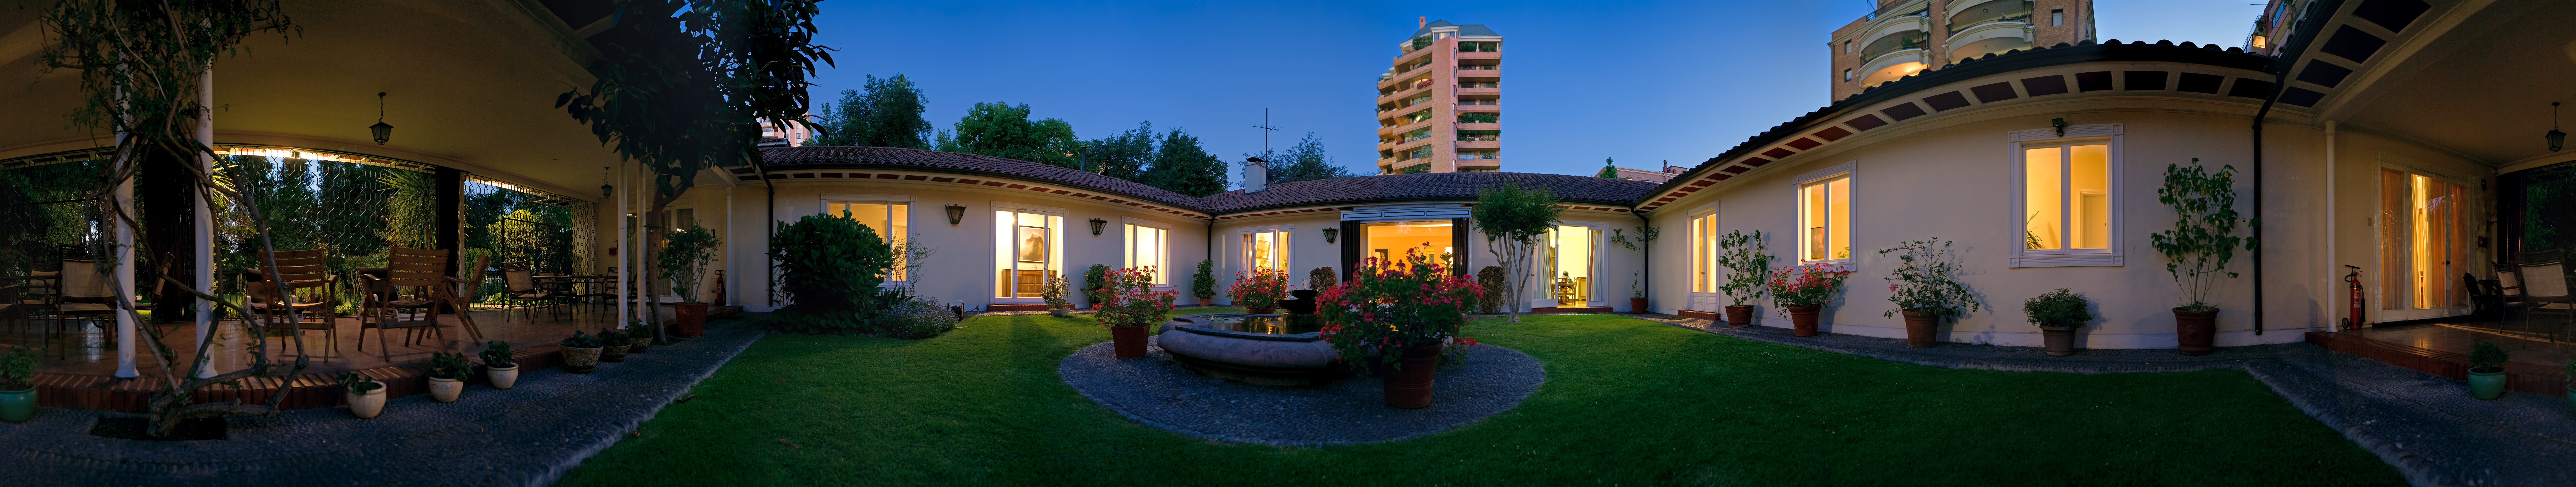

Santiago guesthouse panorama

The Guesthouse was bought in 1964 as a pied-a-terre in Santiago and served in the early years for both the administrative offices and for lodging visitors from Europe. In the early 1970s it was contemplated to sell the Guesthouse and incorporate its function for visitors into the Vitacura Headquarters building. Shown as a 360 degree panorama.

Credit: ESO